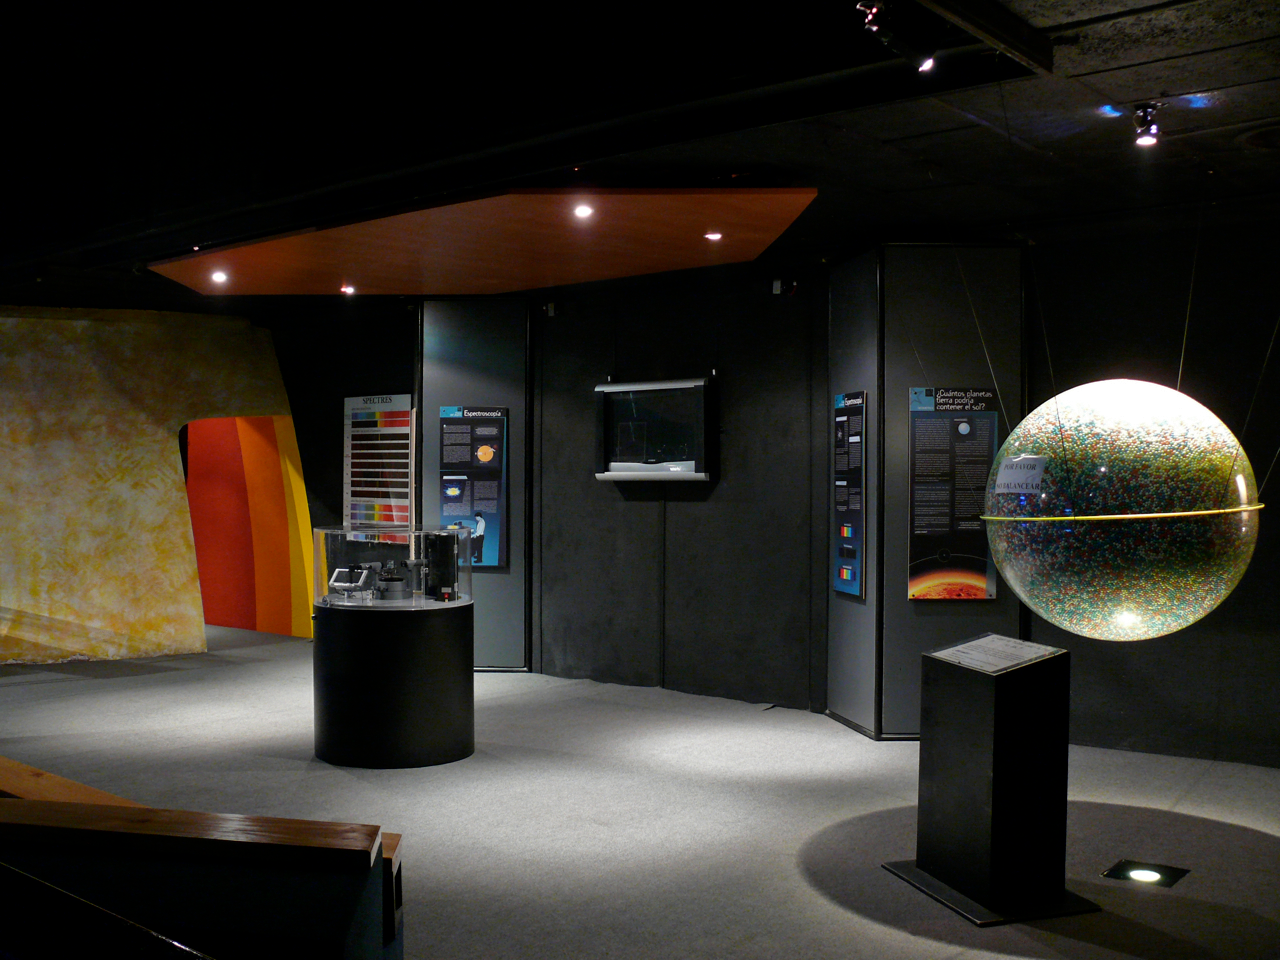

The Astronomy Hall at the Museum of Science and Technology, Santiago

The new Astronomy Hall at the Museum of Science and Technology, Santiago, Chile. The renovation of the exhibition, with the addition of new interactive demonstrations, was made possible thanks to the financial support of ESO in Chile.

Credit: ESO